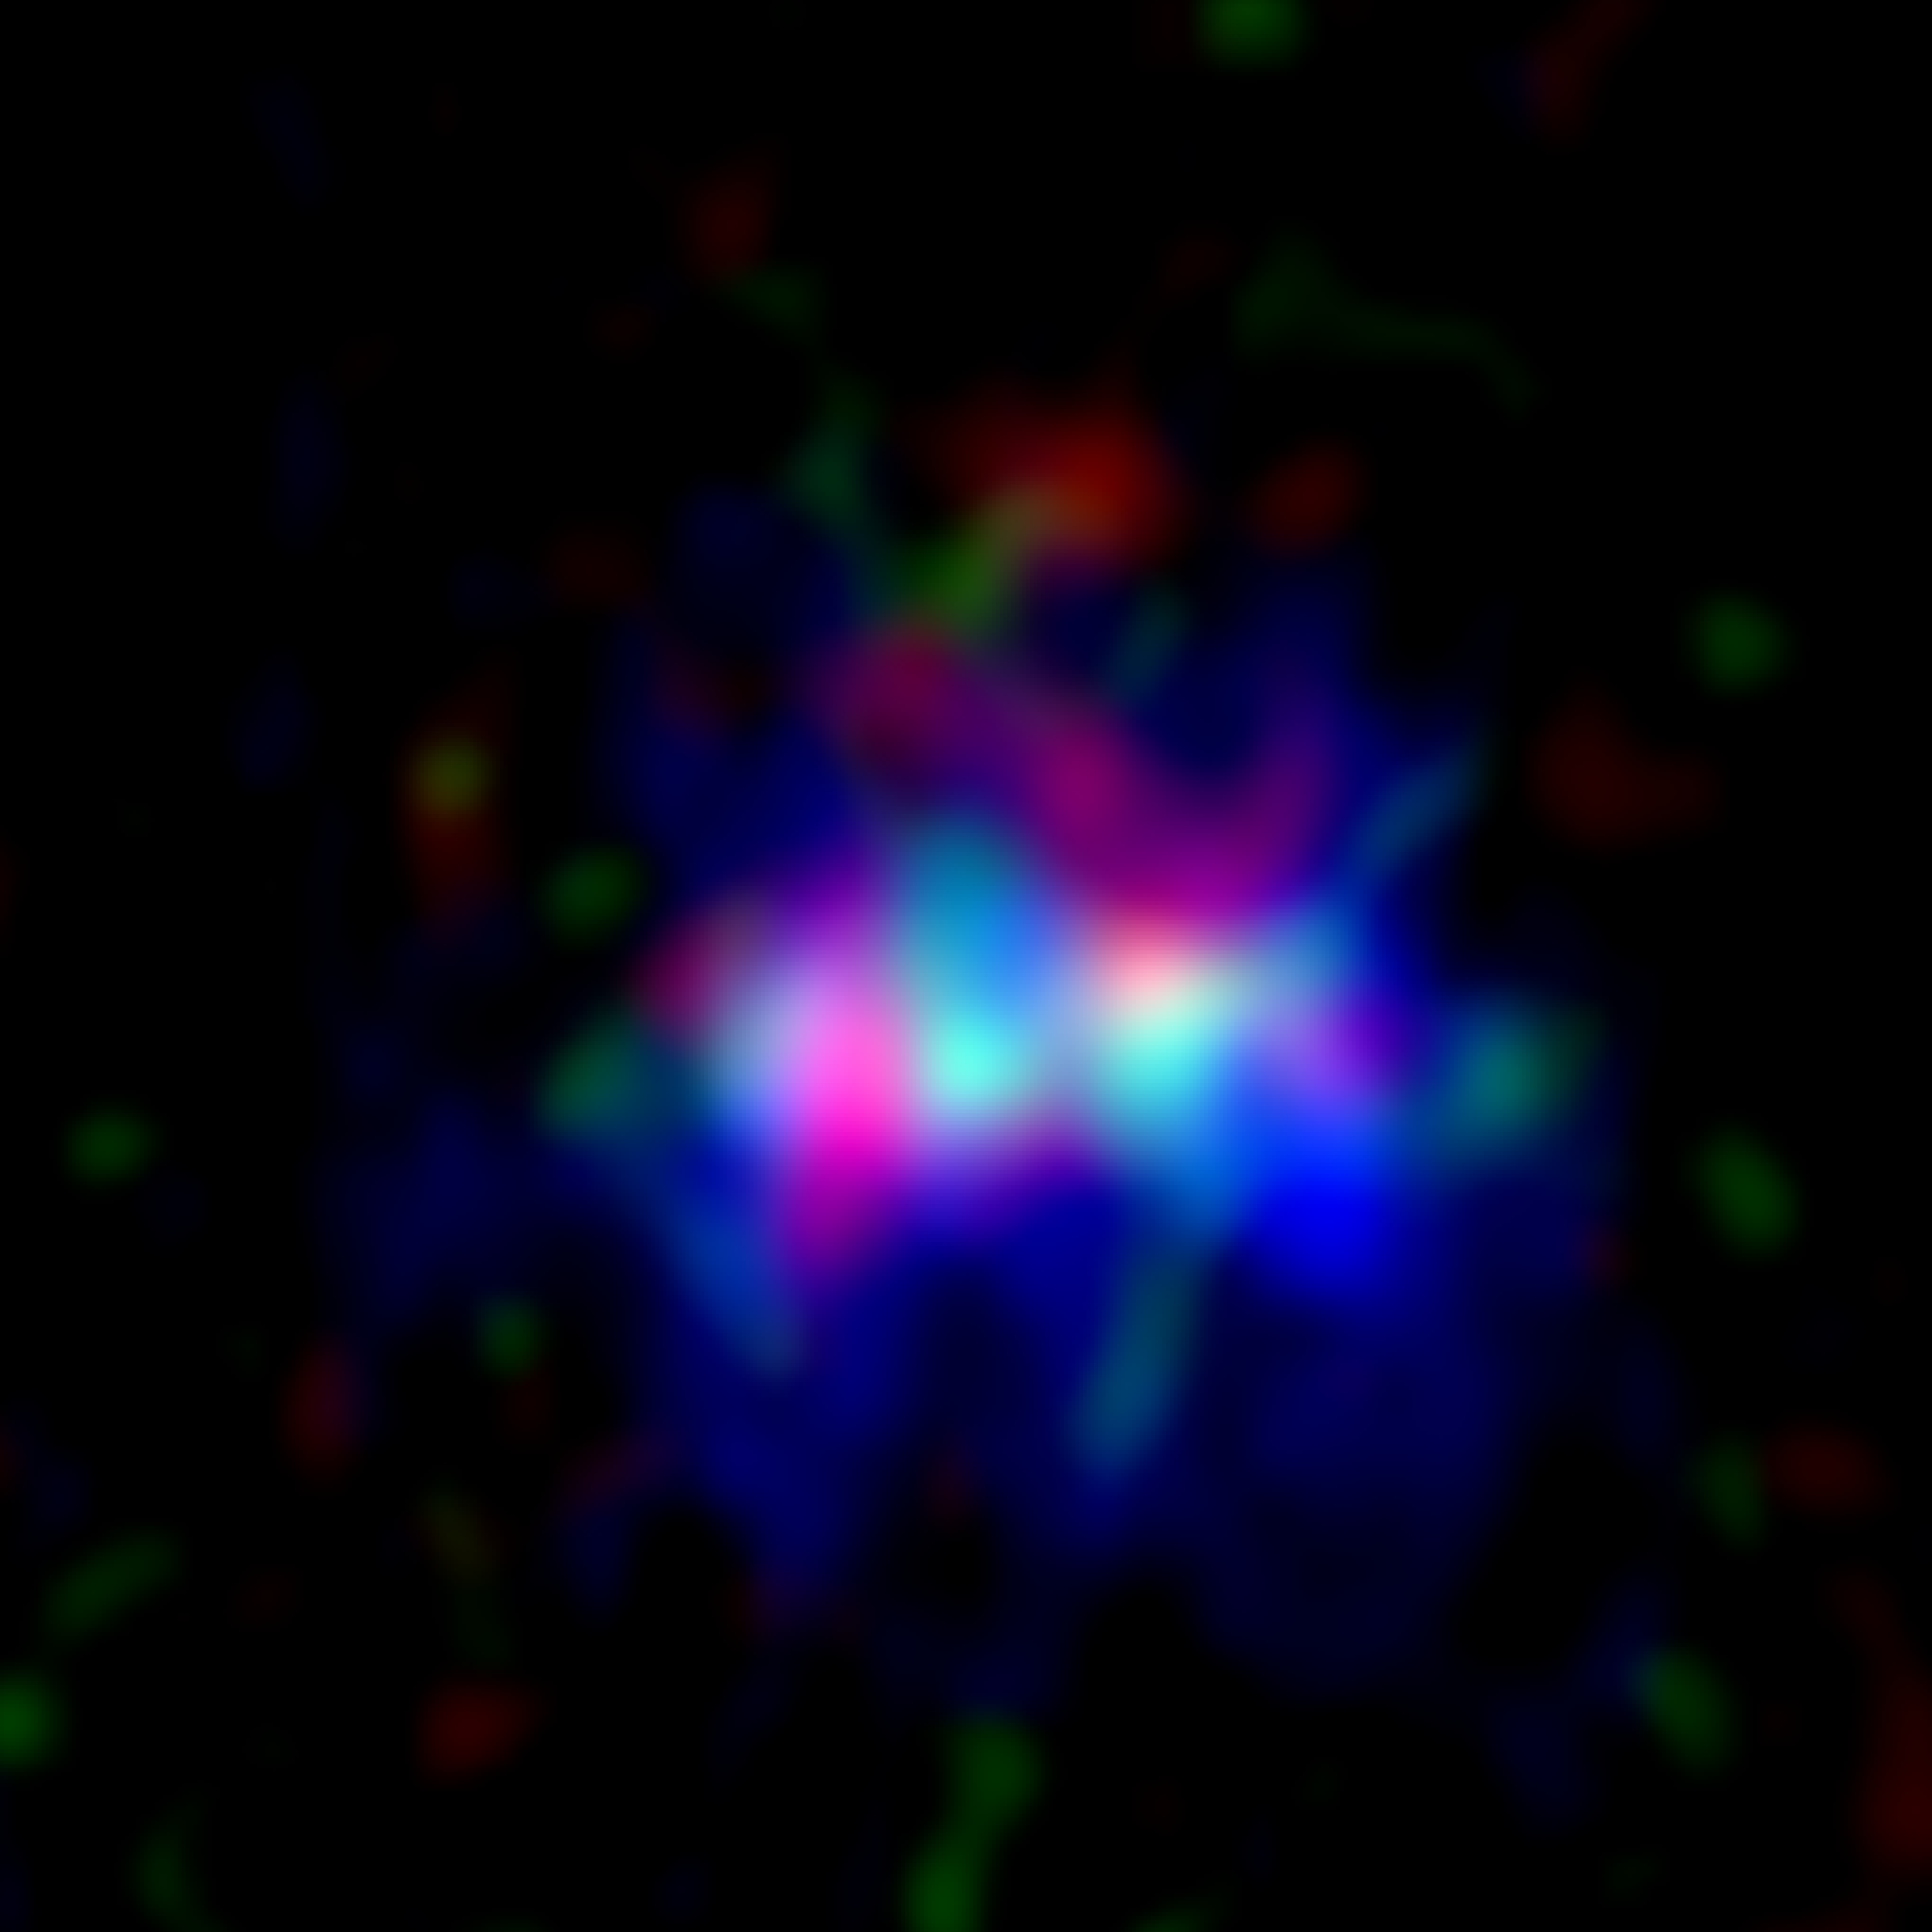

Galaxy MACS0416_Y1 located 13.2 billion light-years away

The ALMA image of the galaxy MACS0416_Y1 located 13.2 billion light-years away, harboring the farthest ever dark nebula. The image spans approximately 15,000 light-years on each side.
Radio images captured by ALMA depicting the dark nebula (emitting radio waves from dust, shown in red) and the emission nebula (emitting radio waves from oxygen, green), along with the image of stars captured by the Hubble Space Telescope (blue).

Credit: ALMA (ESO/NAOJ/NRAO), Y. Tamura et al., NASA/ESA Hubble Space Telescope. Credit: ALMA (ESO/NAOJ/NRAO), Y. Tamura et al